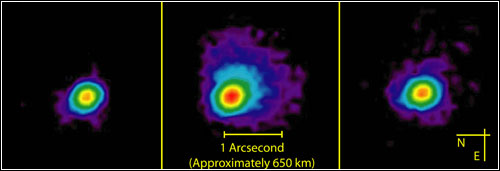

Creative Comet Missions

Credit: NOIRLab